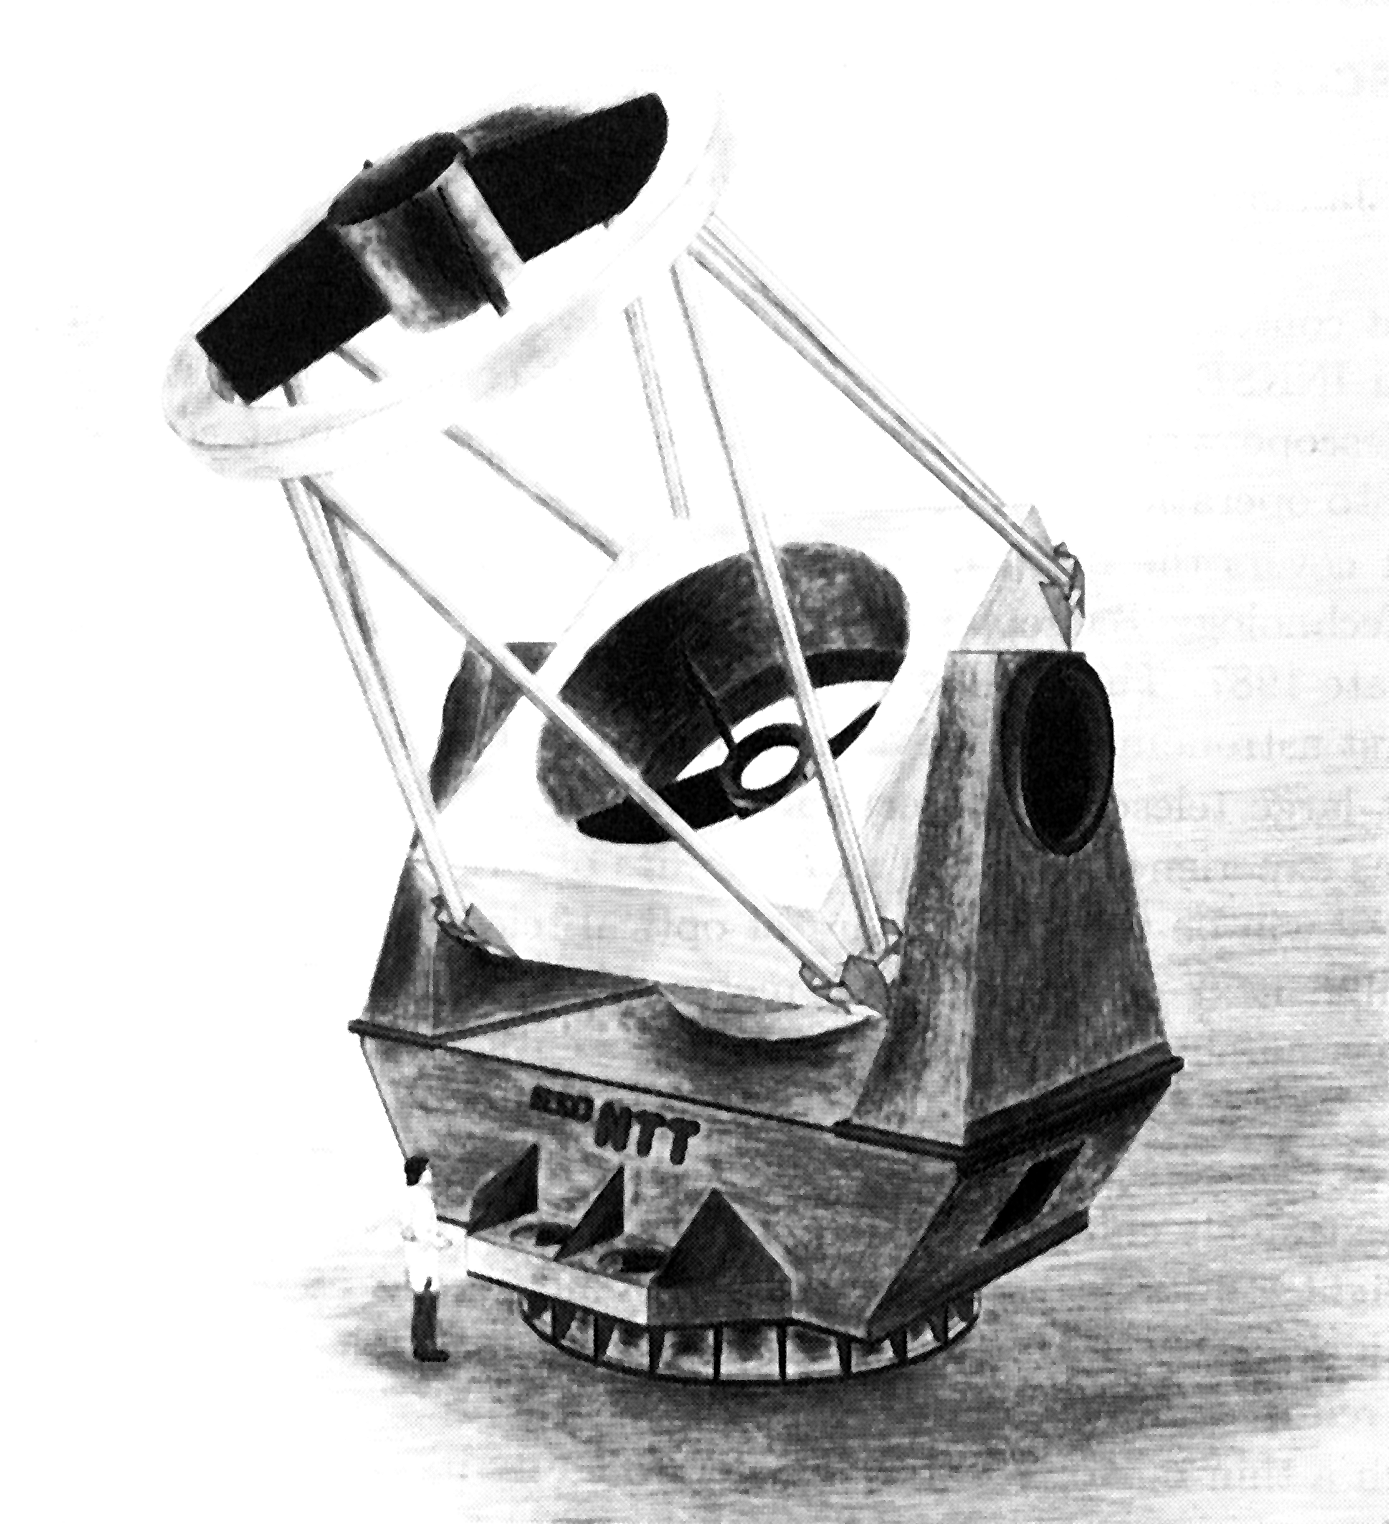

A model of the New Technology Telescope

A model of the New Technology Telescope.

Credit: ESO